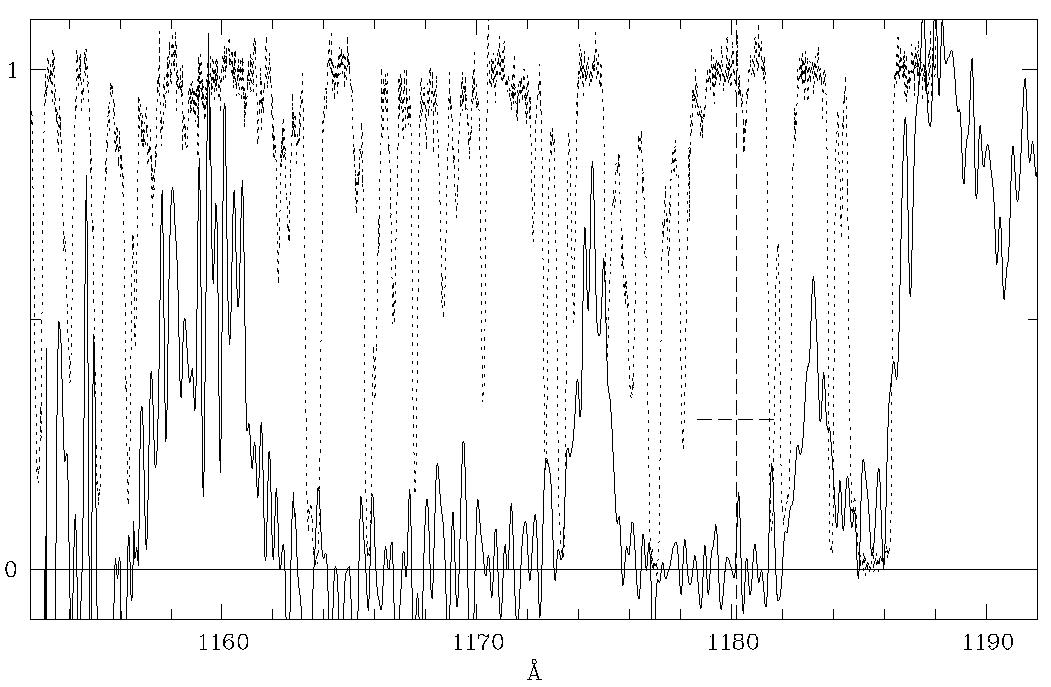

The 304 A He + absorption line in the spectrum of quasar HE 2347-4342

This diagram shows a small part of the far-ultraviolet spectrum of the newly discovered, unusually bright quasar HE 2347-4342 (redshift z = 2.885). It was obtained in June 1996 with the GHRS instrument at the Hubble Space Telescope during a total exposure time of about 6 hours. The abscissa unit is Angstrom (1 A = 10 -10 m); the ordinate is relative intensity (brightness). The spectral resolution is about 0.7 A.

The recorded spectrum in this region is indicated with a fully drawn line. As can be seen, the intensity is virtually zero in several areas, for instance in the 1162 - 1172 A and 1176 - 1182 A intervals (`troughs'). This is due to He + -ions in the foreground of the quasar, strongly absorbing the light from the quasar in the redshifted 304 A helium line. Since a particular wavelength corresponds to a particular redshift and therefore to a certain distance along the line of sight, the amount of absorption at a given wavelength is a direct measure of the number of ions at a given distance from the quasar.

The He + -spectrum has been overlaid (dashed line) by the spectrum of hydrogen (the redshifted 1215 A Lyman-alpha line, as observed at 4700 A with the CASPEC instrument at the ESO 3.6-m telescope), shifted by the appropriate factor (304/1215) in order to allow a direct comparison of the space distributions of hydrogen and helium.

The hydrogen spectrum also displays many absorption minima, but all of these are comparatively narrow. This implies the existence of small and relatively dense clouds with hydrogen, situated along the line of sight. In between, there is little absorption (the relative intensity is near 1) - this corresponds to `voids' in which little hydrogen is present, cf. the areas near 1160 A and 1174-5 A. Here, the absorption by He + -ions is also comparitively small, thus these ions are also less numerous in these voids.

As described in ESO Press Release eso9720 (1 August 1997), a detailed analysis of these data has shown that the observed troughs correspond to large space regions of not yet fully ionized helium.

This is the first time that is has been possible to look back to the re-ionization epoch in the early Universe, a few billion years after the Big Bang .

Credit: ESO